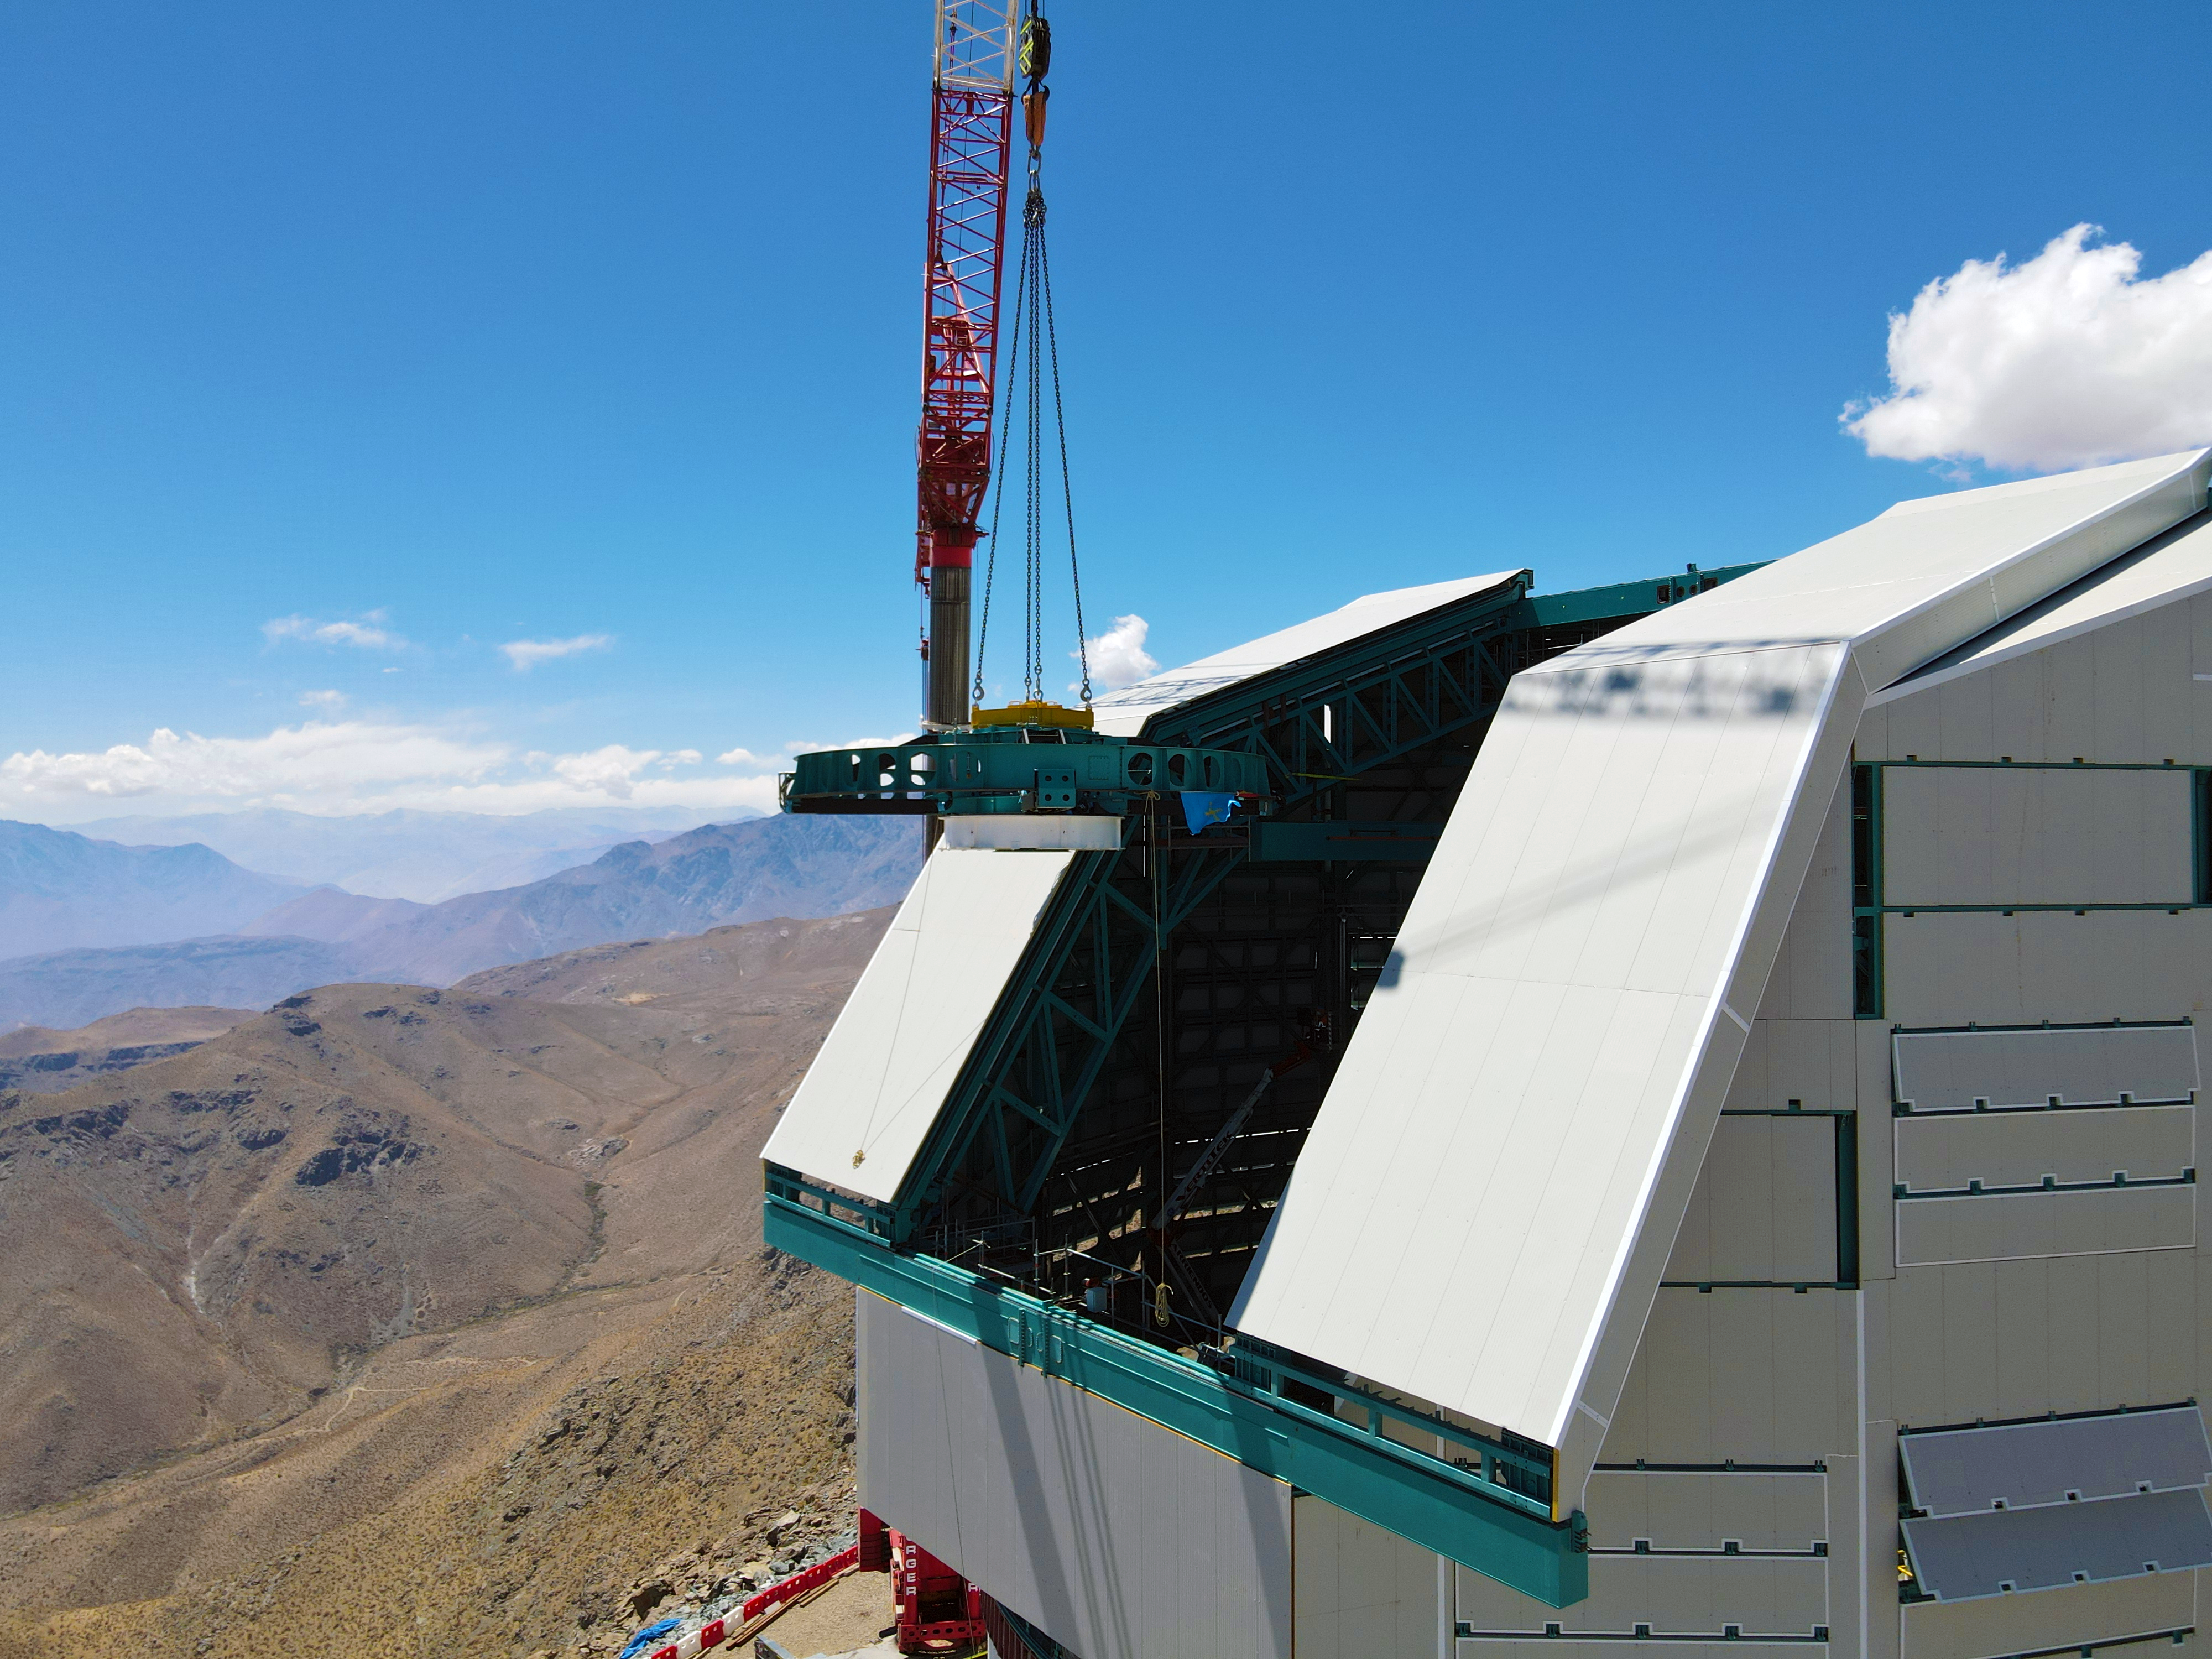

Rubin Top-End Assembly installation

The Top-End Assembly (TEA) for the Rubin Telescope Mount Assembly (TMA) was lifted by crane into the observatory dome and installed on the TMA on 2 March 2021. The task was completed successfully and was a highly celebrated milestone for Rubin Observatory.

Credit: Rubin Observatory/NSF/AURA